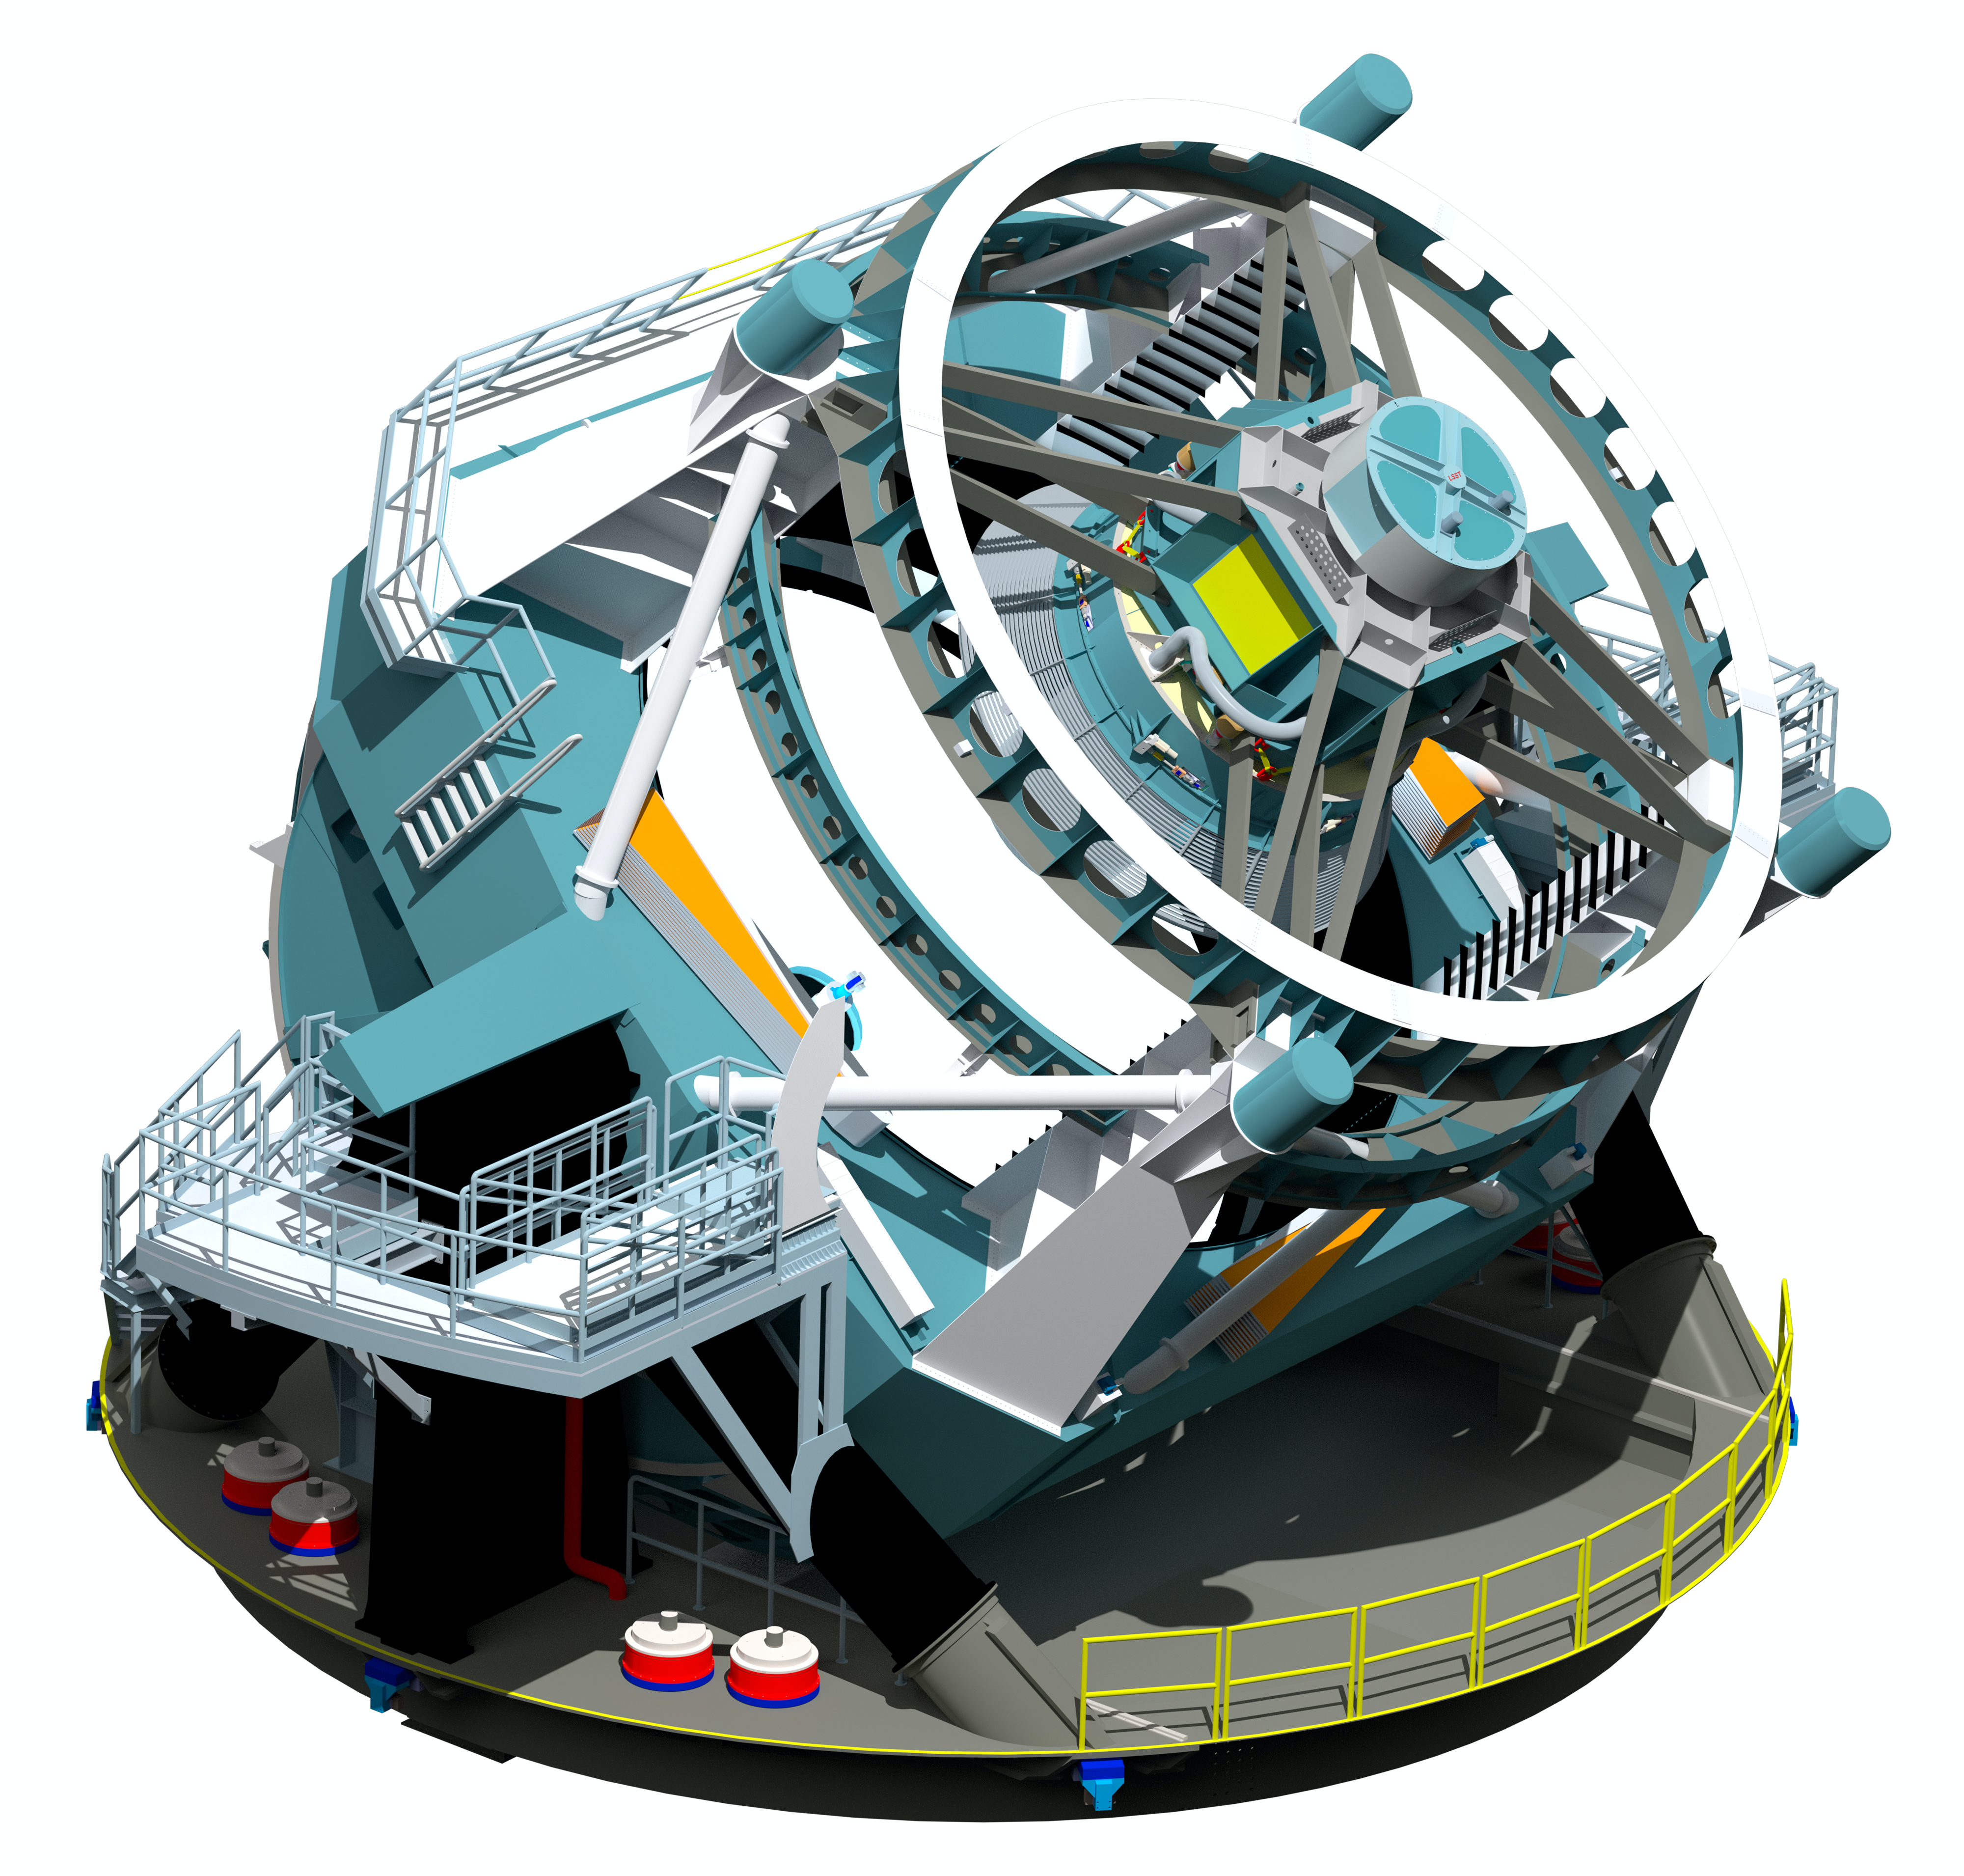

LSST rendering

A three dimensional rendering of the baseline design for the LSST with the telescope pointed at an elevation of about 45 degrees.

Credit: LSST Project/NSF/AURA